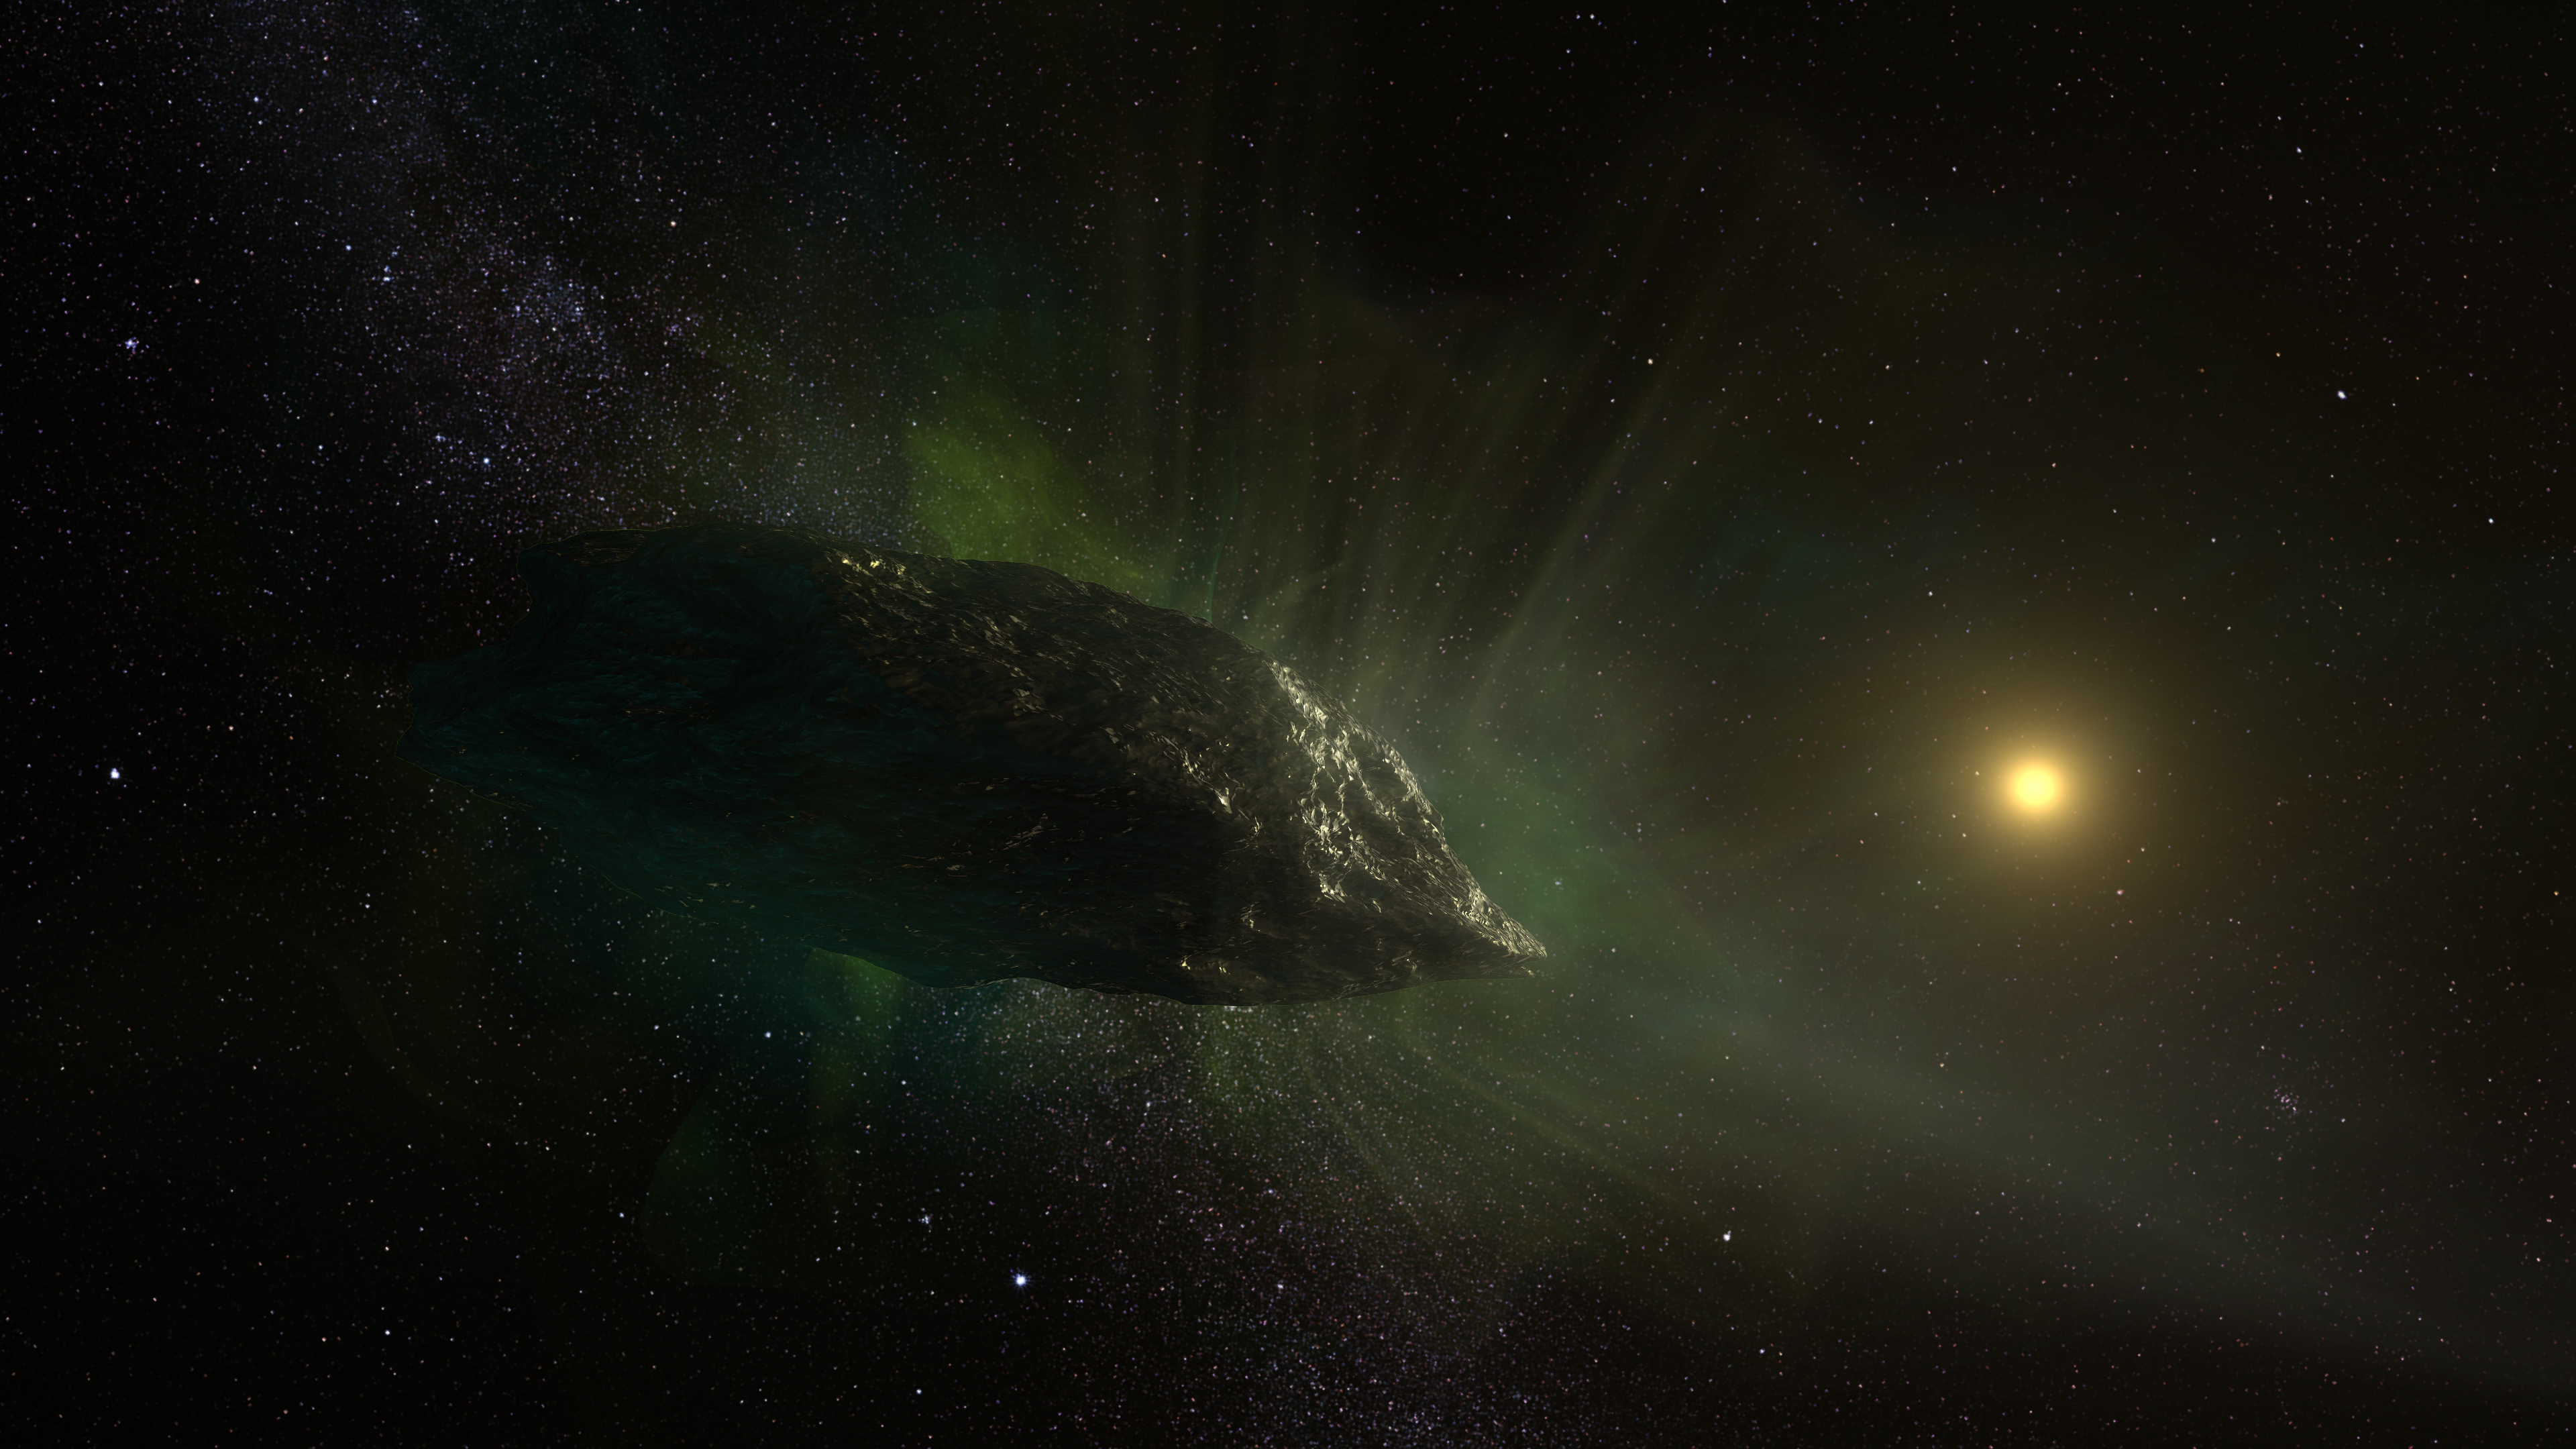

Interstellar comet as it travels through our solar system

Artist impression of the interstellar comet 2I/Borisov as it travels through our solar system. This mysterious visitor from the depths of space is the first conclusively identified comet from another star. The comet consists of a loose agglomeration of ices and dust particles, and is likely no more than 3,200 feet across, about the length of nine football fields. Gas is ejected out of the comet as it approaches the Sun and is heated up.

Credit: NRAO/AUI/NSF, S. Dagnello